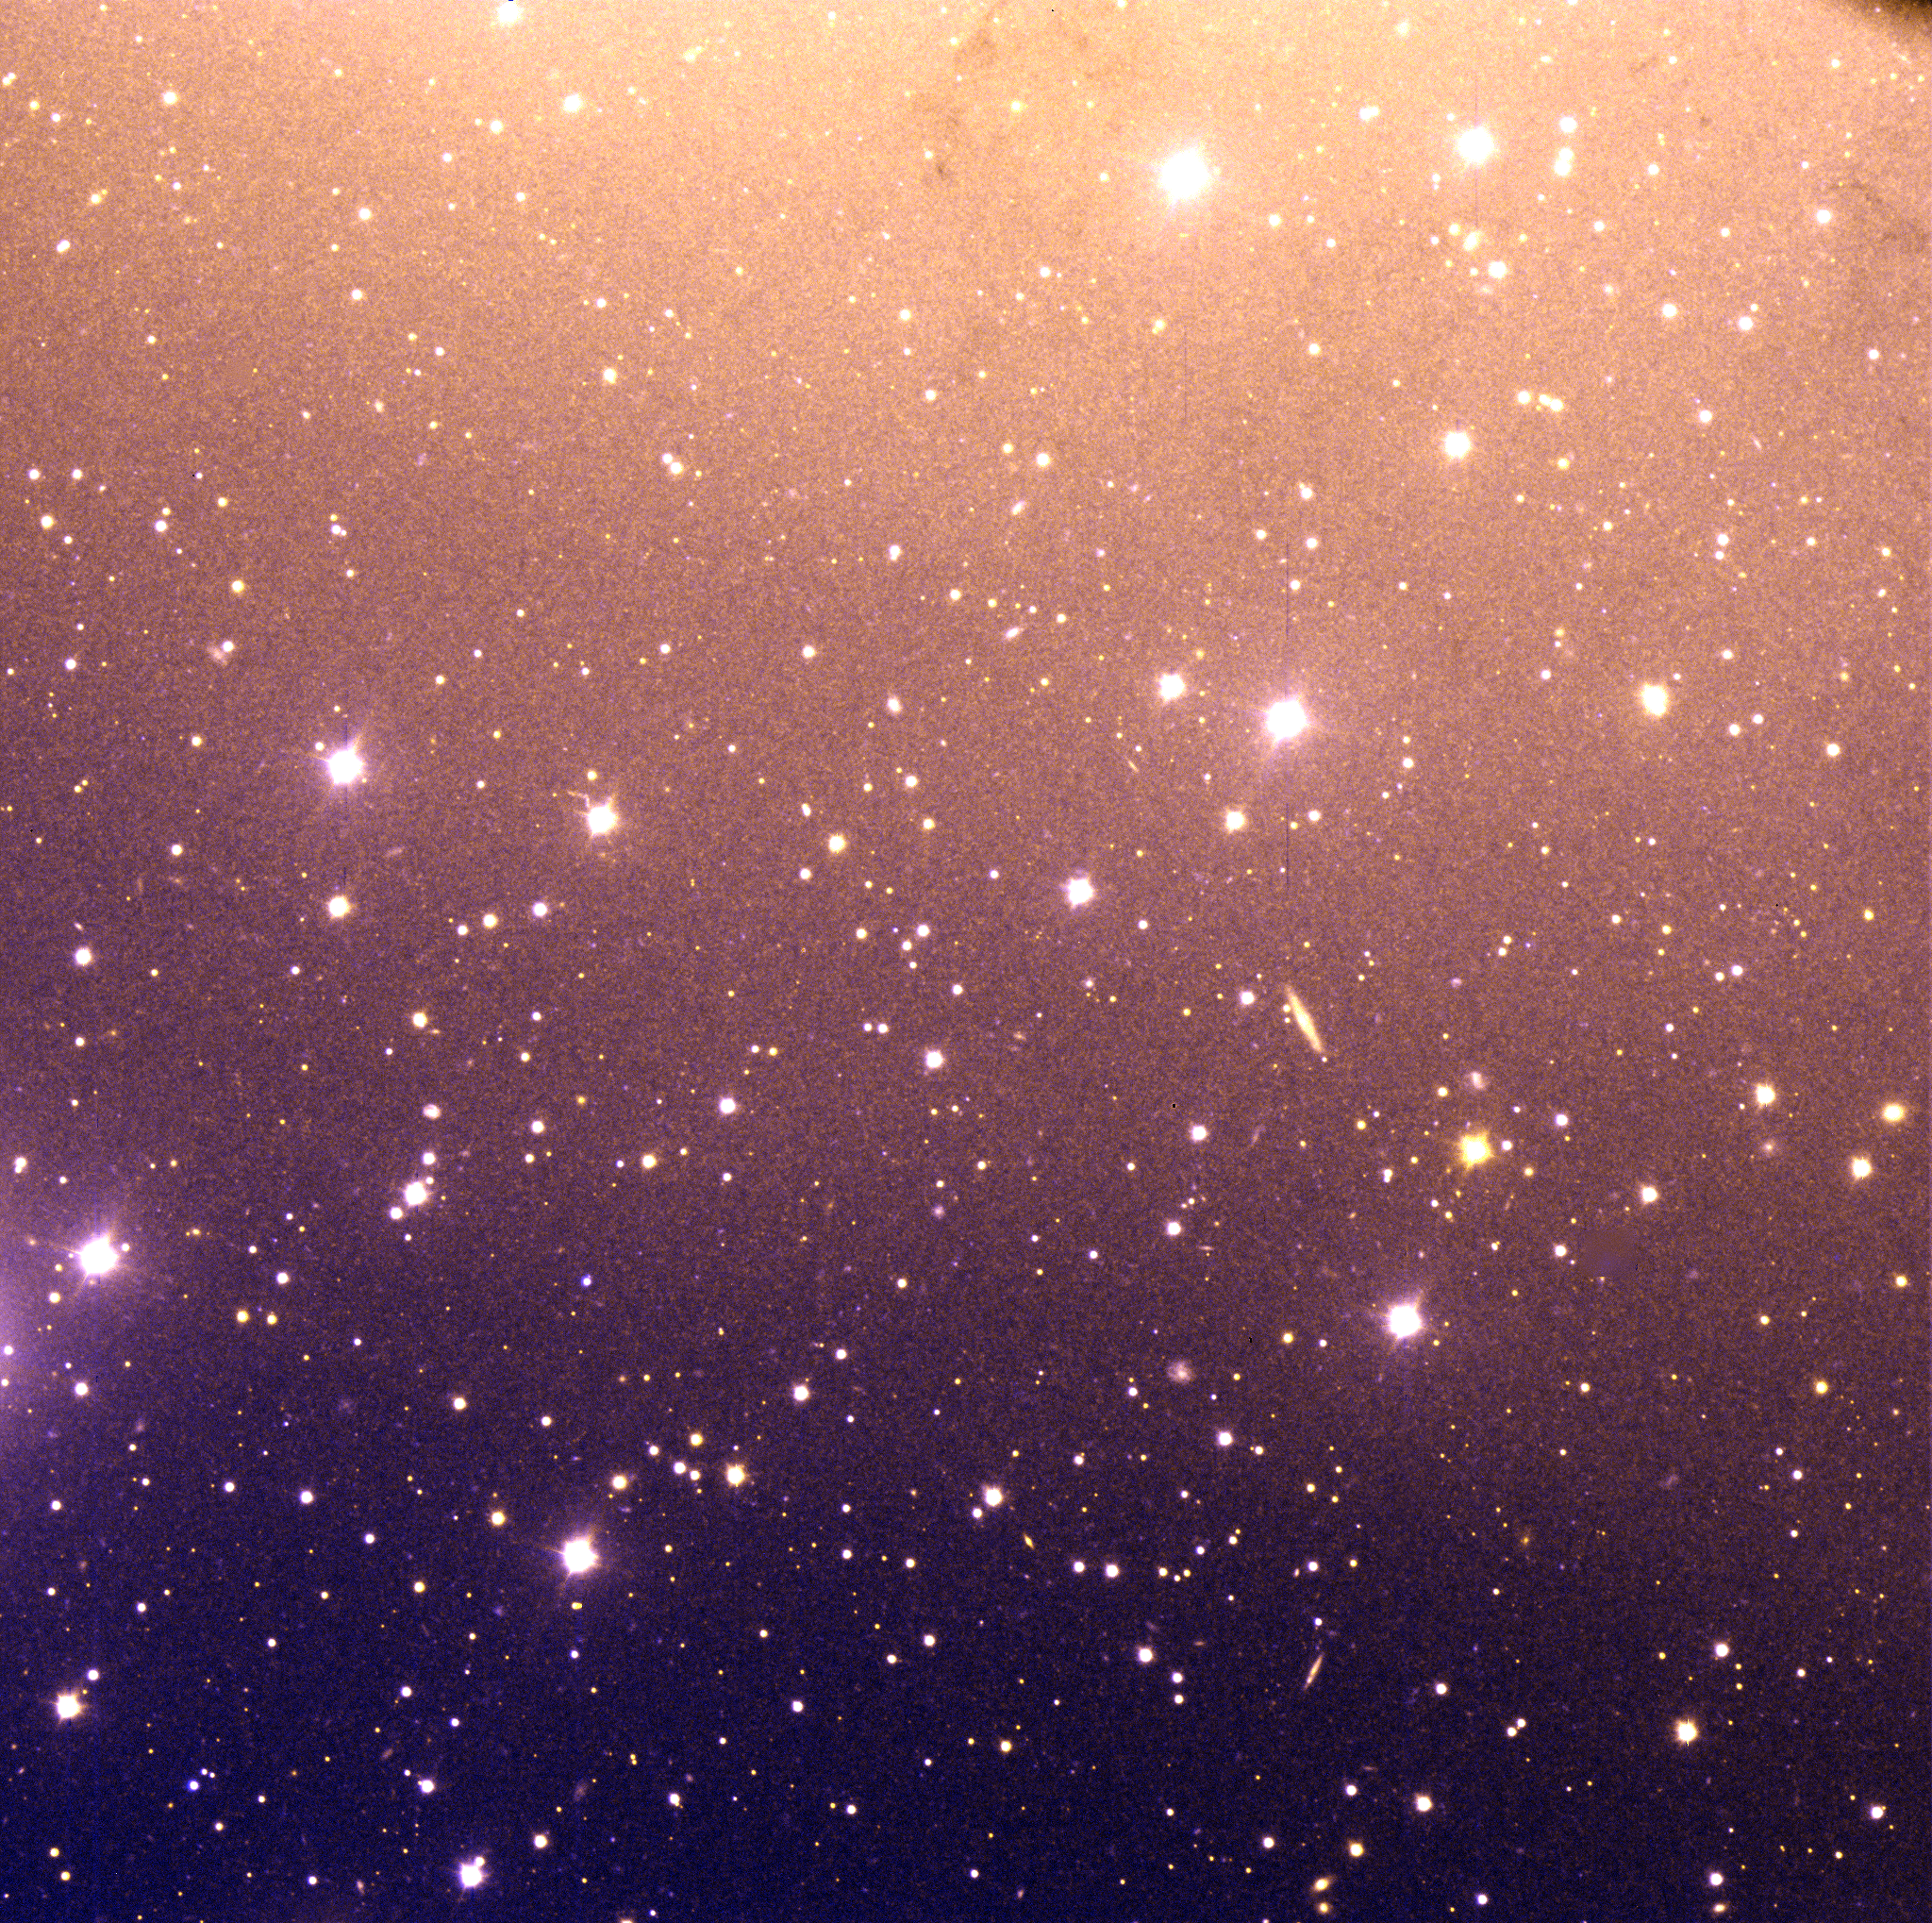

Centaurus A – Field 2 (halo)

High-resolution, very deep colour image of a field in the South of the Centaurus A galaxy halo. This image was taken in July 1999 through U- and V-band optical filters with the VLT FORS1 multi-mode instrument at the 8.2-m VLT ANTU telescope on Paranal. Note the great variety of object types and colours, including many background galaxies which are seen through these less dense regions of Centaurus A. The total exposure time was 30 min in each filter and the seeing was excellent, 0.5 arcsec. The original pixel size is 0.196 arcsec and the fields measure 6.7 x 6.7 square arcmin (2048 x 2048 square pix). North is up and East is left.

Credit: ESO